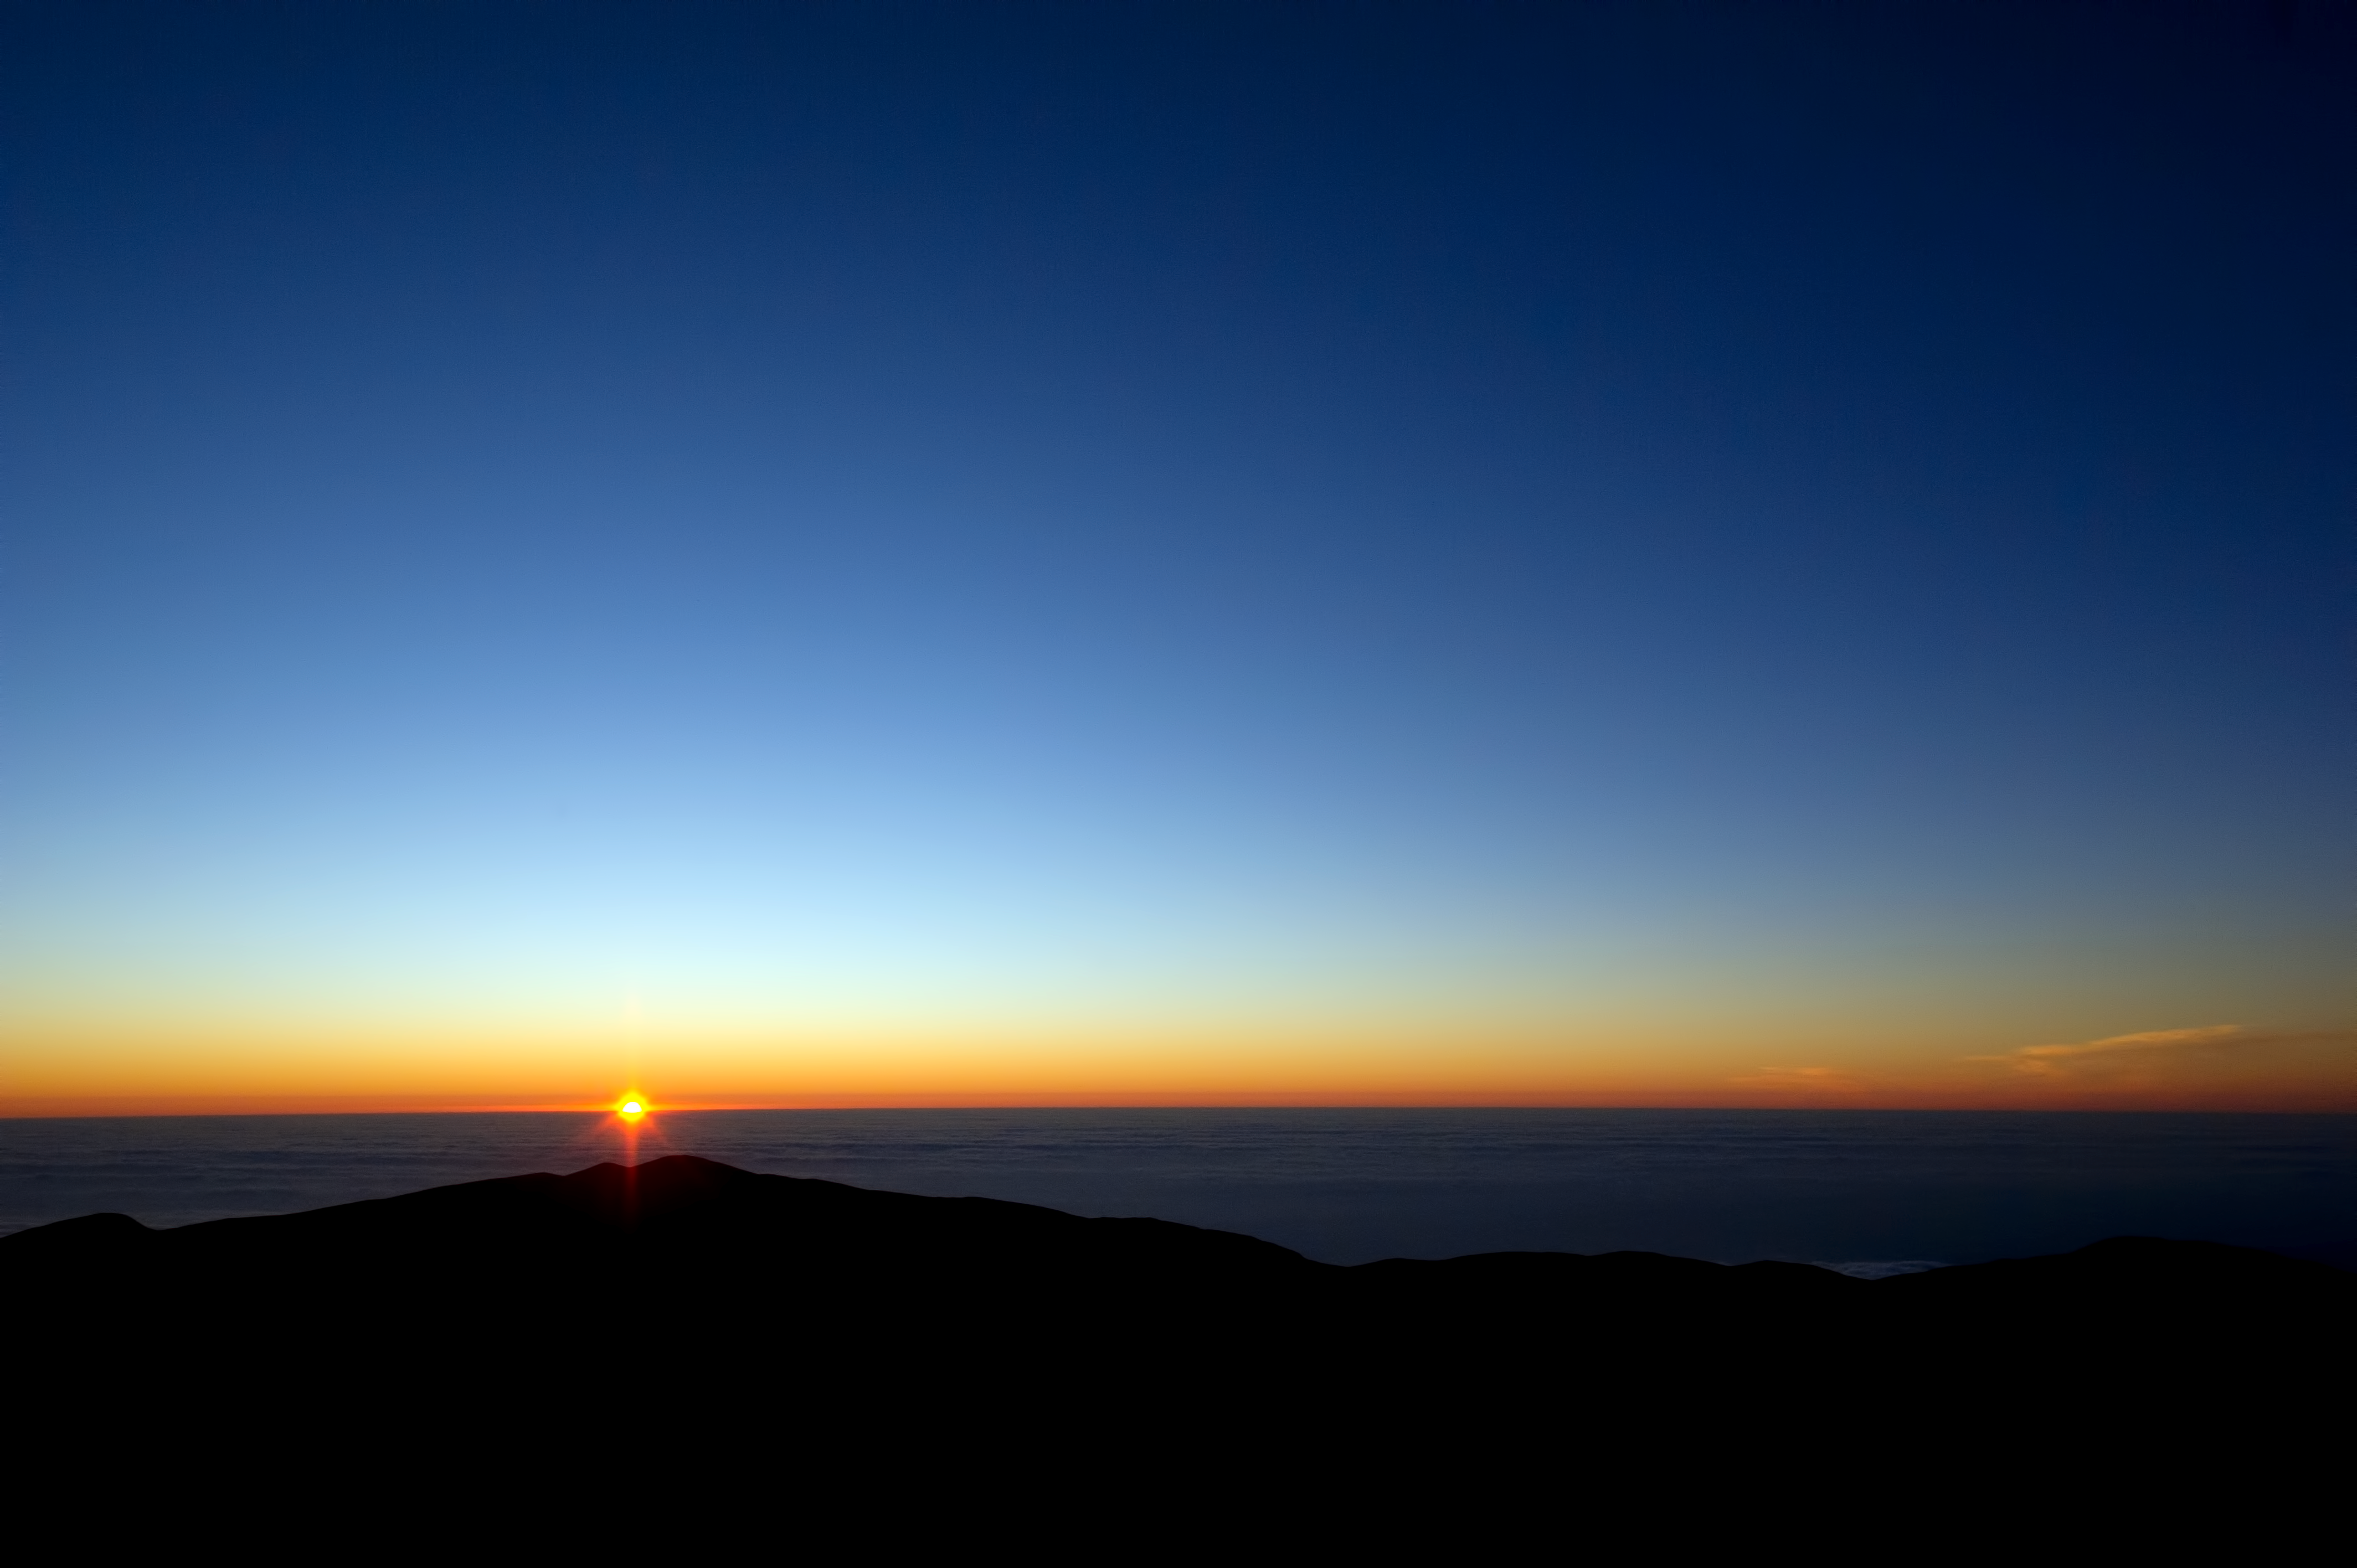

Sun and sand

Visitors to Cerro Paranal are rewarded with memorable views.

Credit: ESO/C. Malin